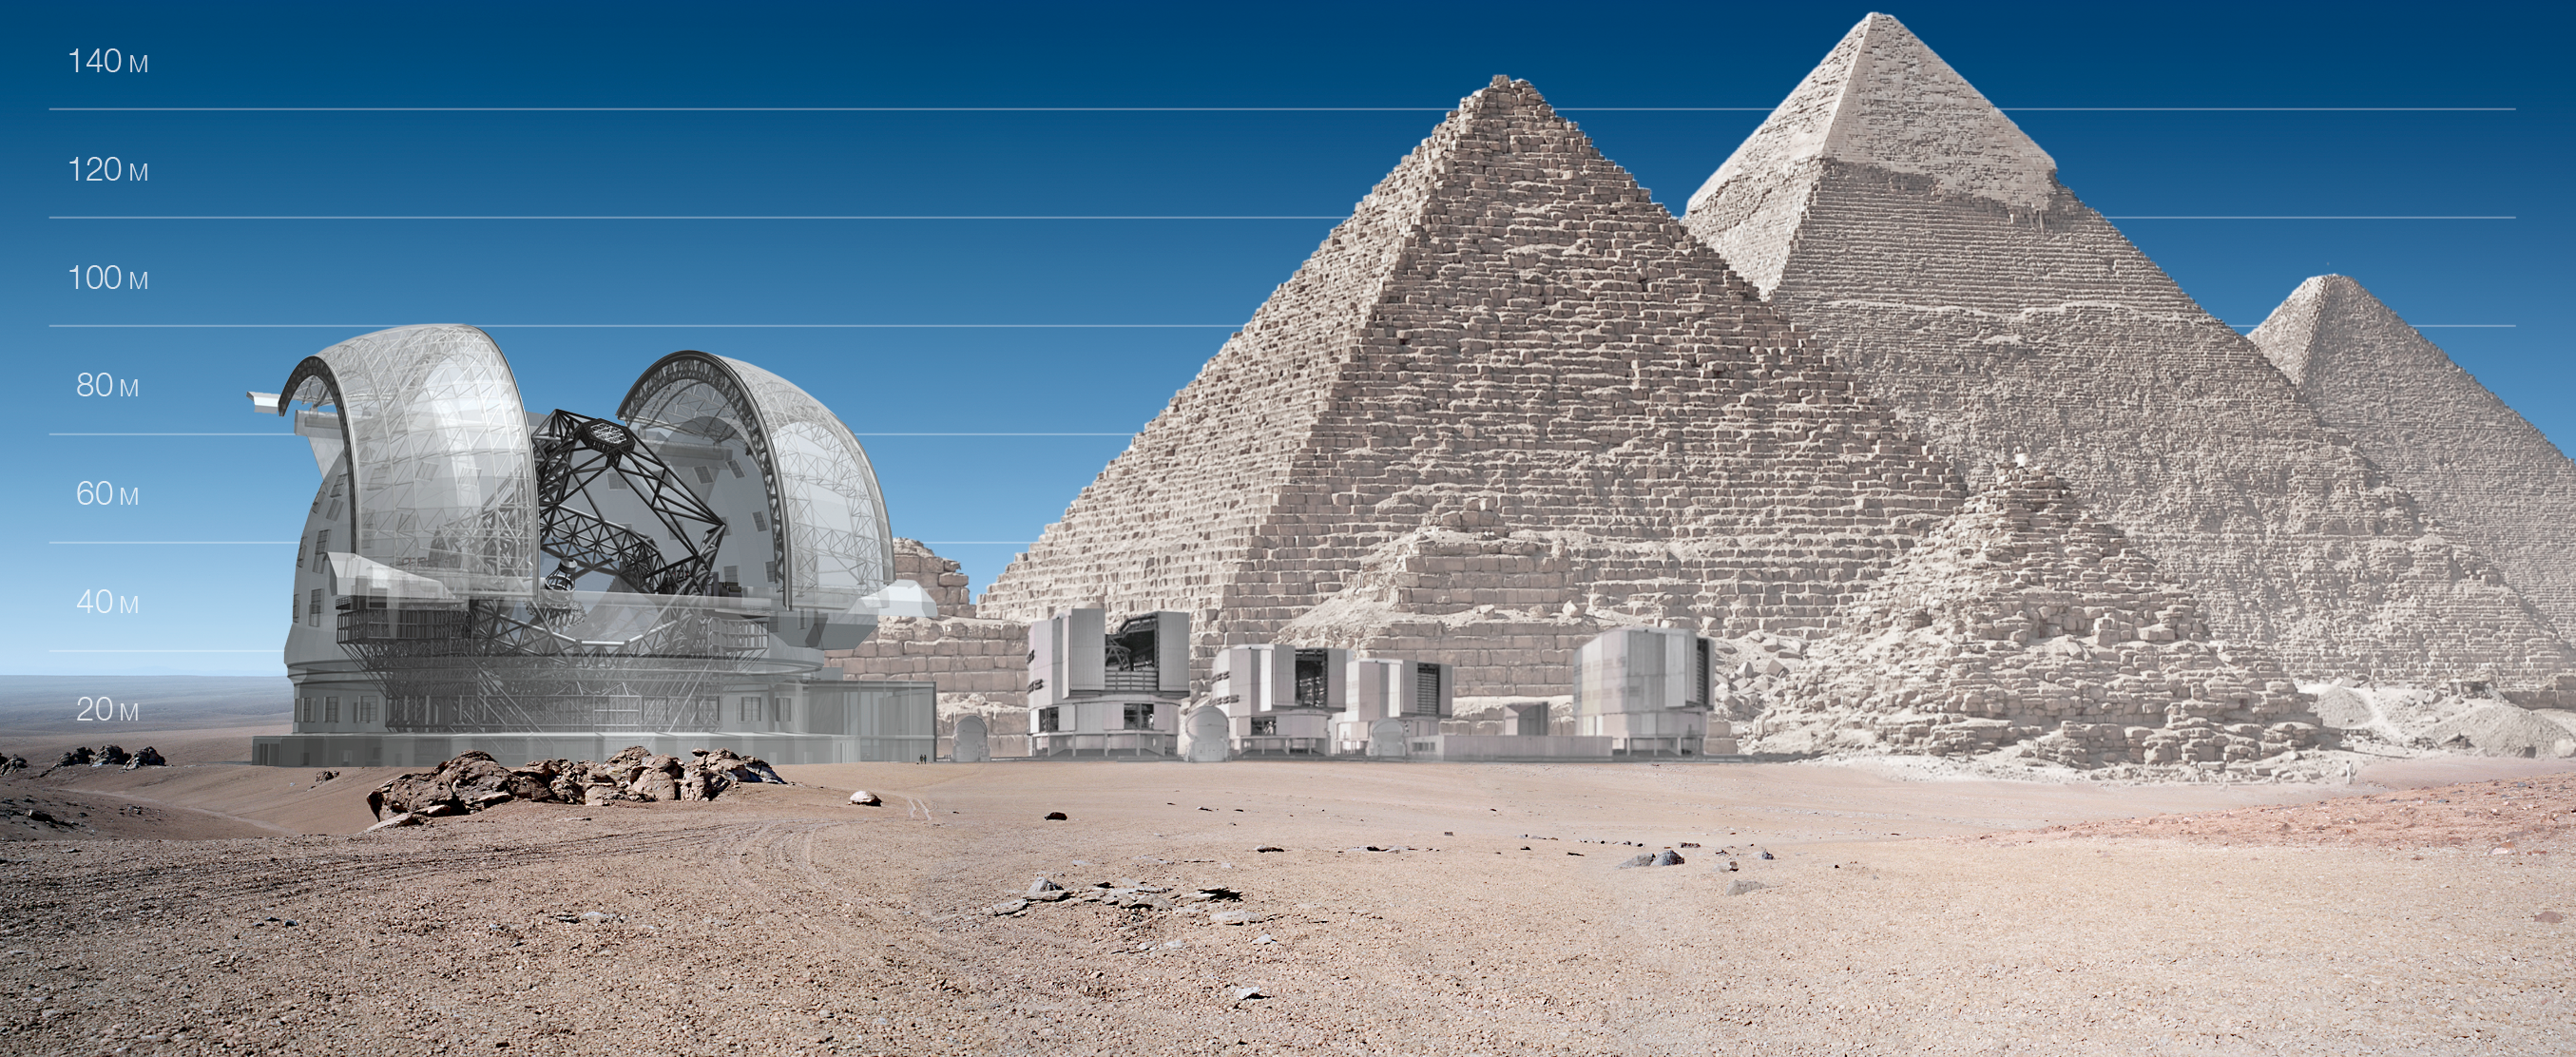

ELT and VLT vs Giza Pyramids (artist's impression)

ELT and VLT sizes compared with Giza Pyramids.

The design for the ELT shown here was published in 2009 and is preliminary.

Credit: ESO